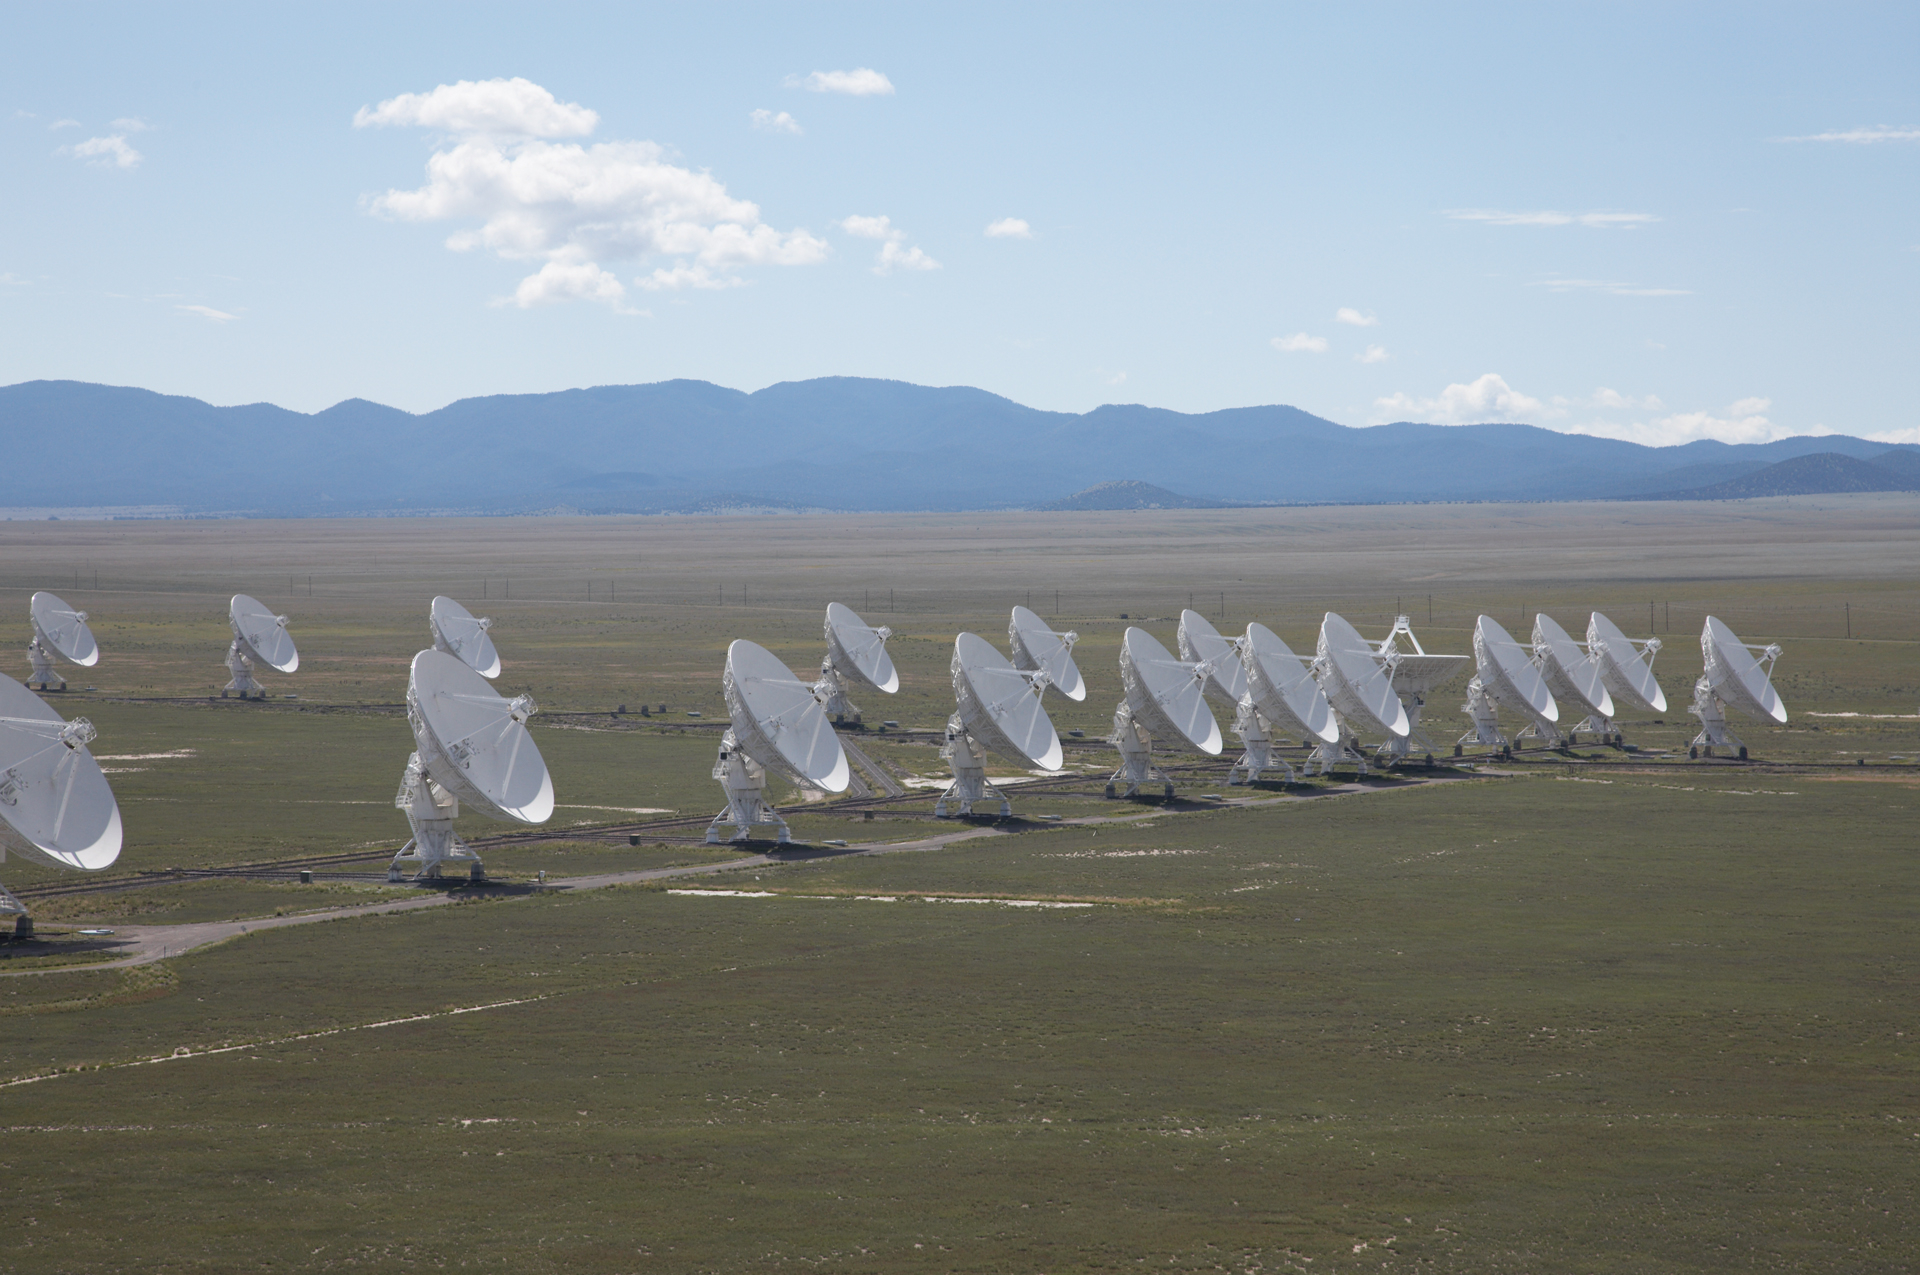

VLA in Formation

Credit: NRAO/AUI/NSF